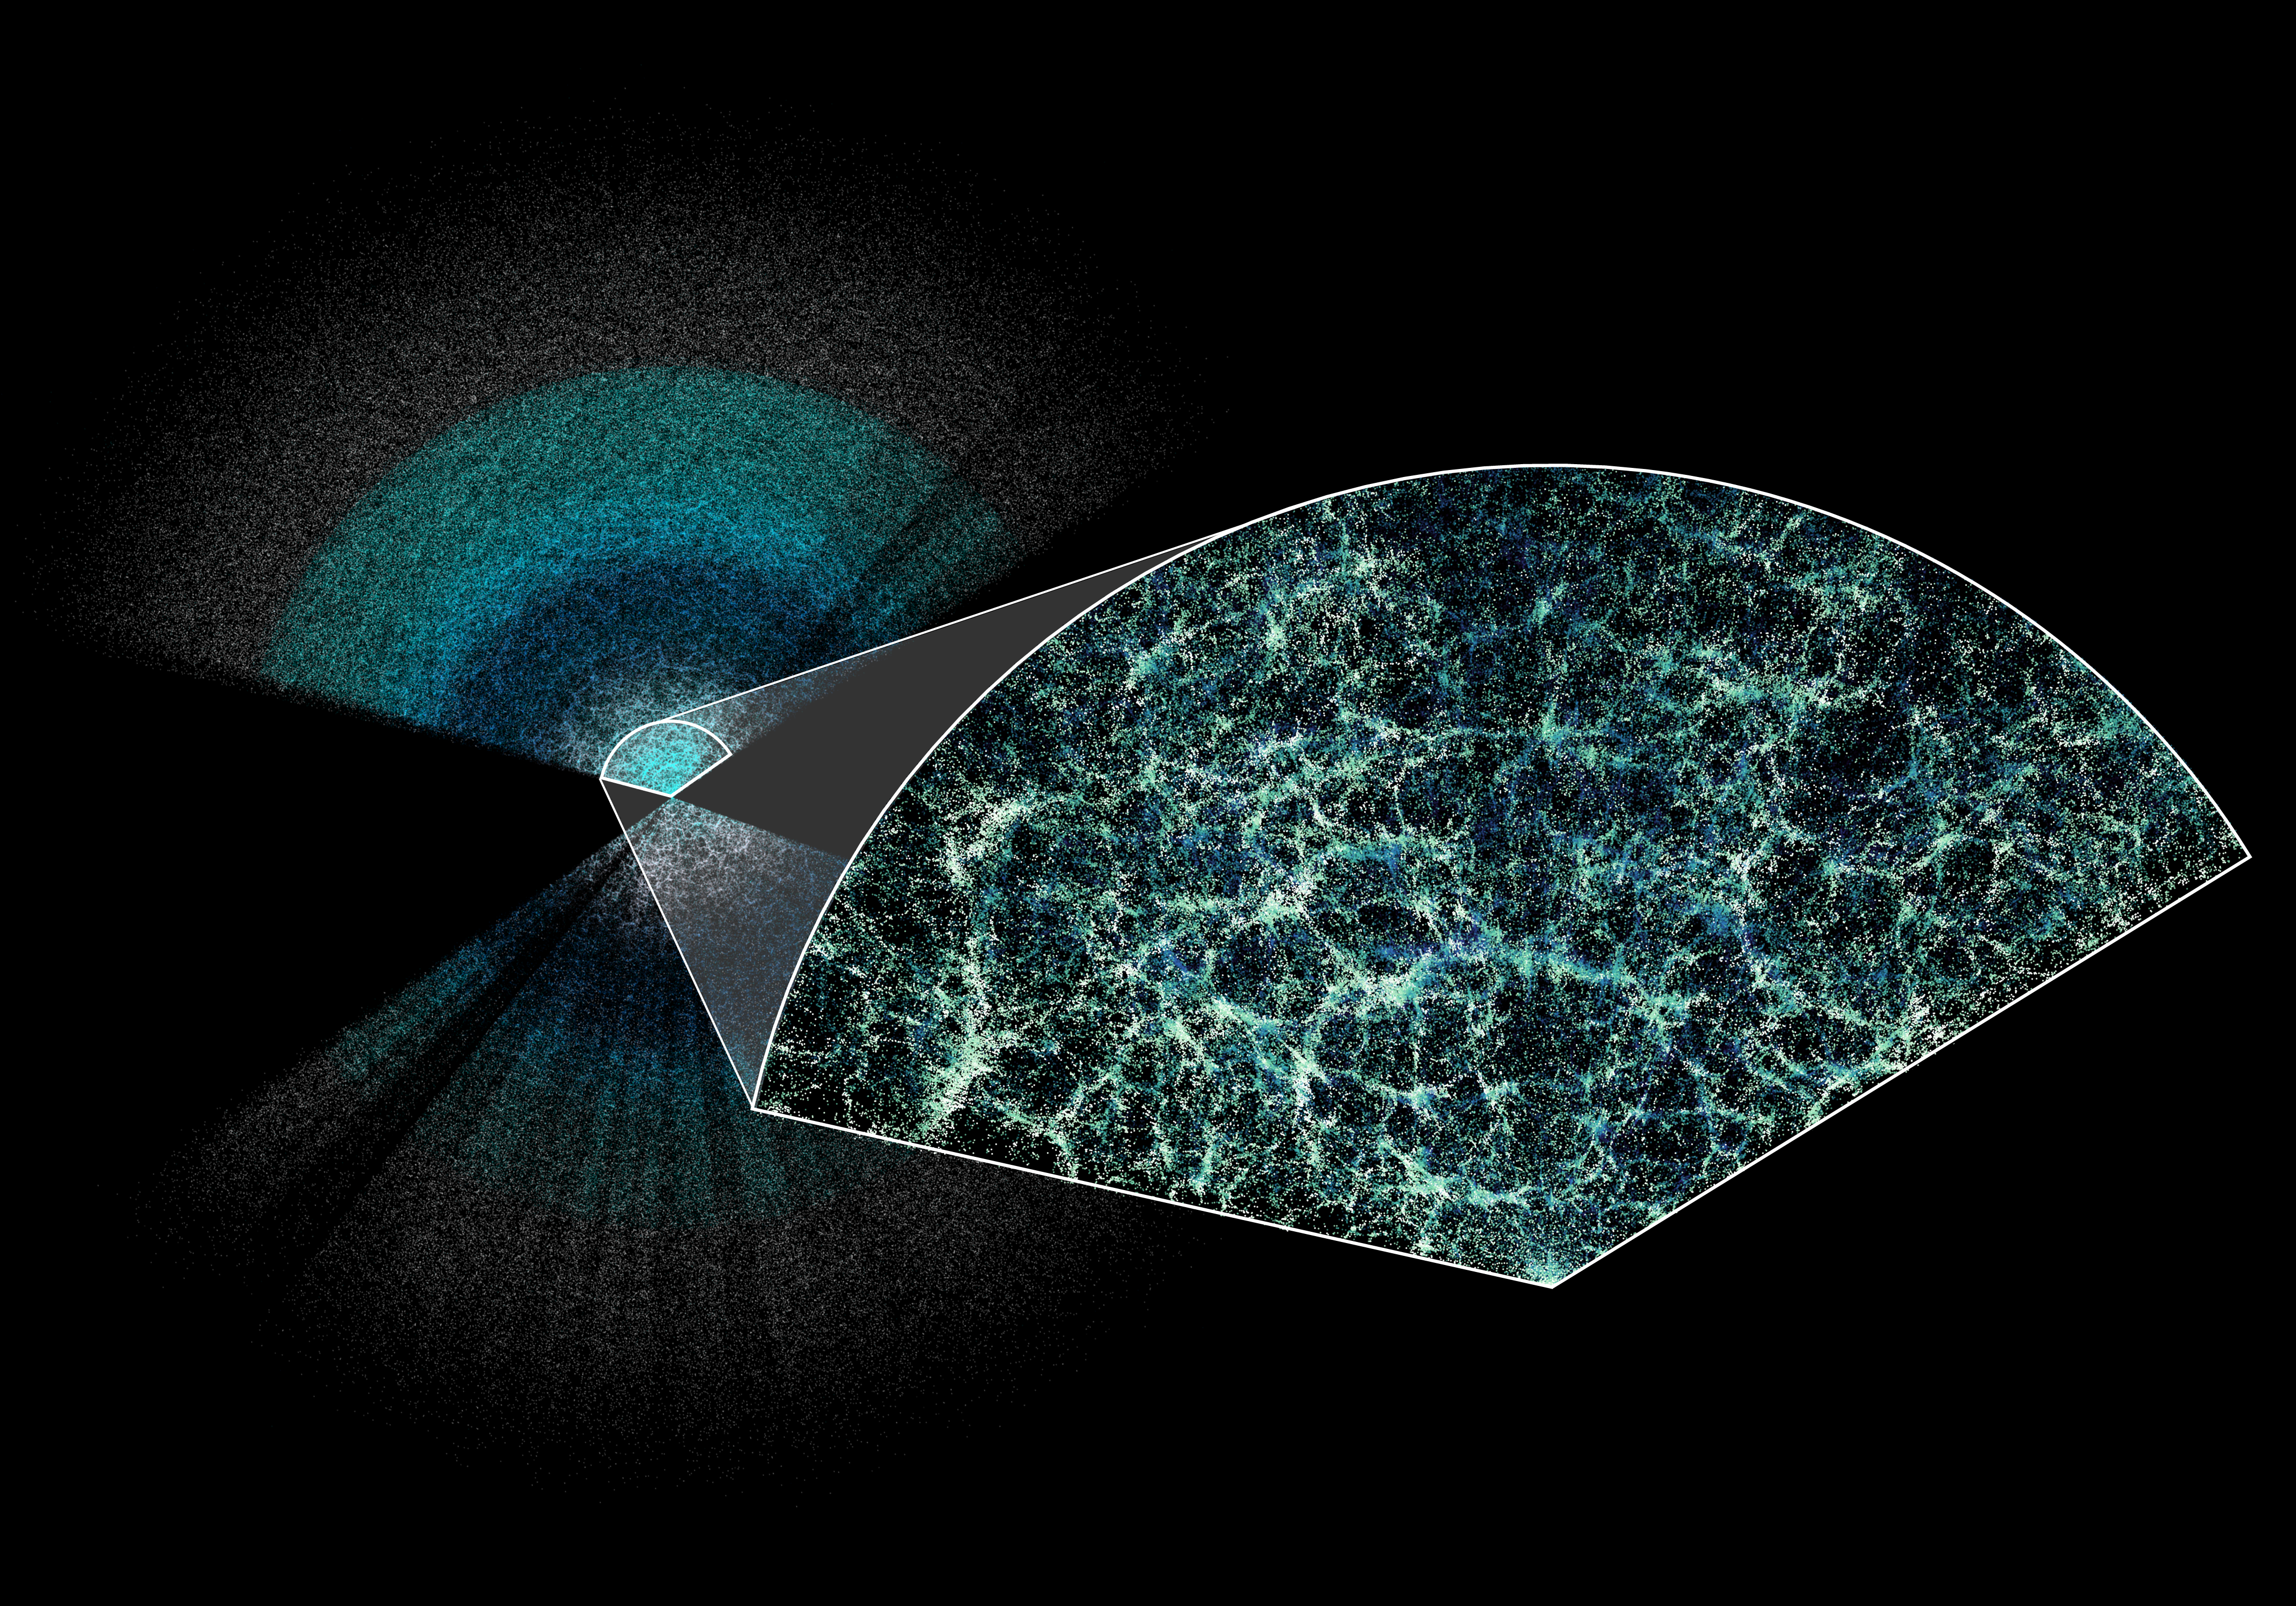

DESI Year-One Data Slice with Cone

The Dark Energy Spectroscopic Instrument (DESI) has made the largest 3D map of our Universe to date. This slice shows the galaxies mapped in the first year of DESI's five-year survey. Earth is at the center of this thin slice of the full map. In the magnified section, it is easy to see the underlying structure of matter in our universe.

Credit: Claire Lamman/DESI collaboration; custom colormap package by cmastro